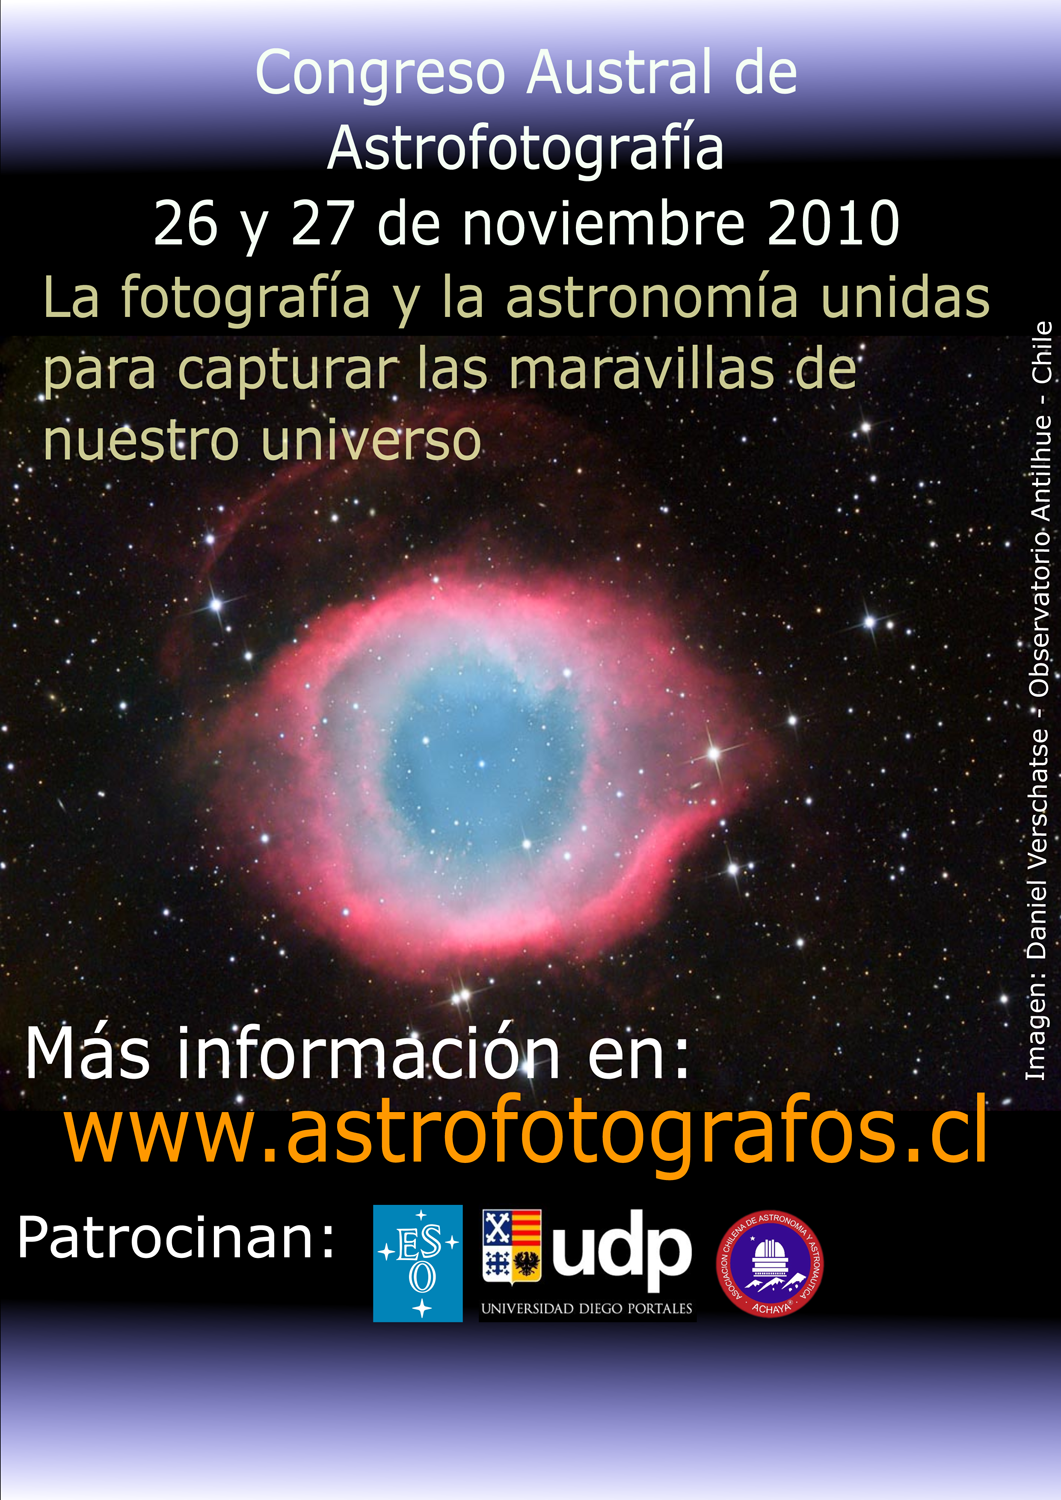

Poster for the Southern Astrophotography Conference 2010

The growing and prolific community of photographers of the night sky in Chile will gather at the first Southern Astrophotography Conference (Congreso Austral de Astrofotografía, CAA), to be held on the ESO premises in Santiago, on 26–27 November 2010. This event — supported by ESO, Universidad Diego Portales and ACHAYA (Chilean Association of Astronomy and Astronautics) — aims to become an inspiration for the region.

Credit: CAA/ESO